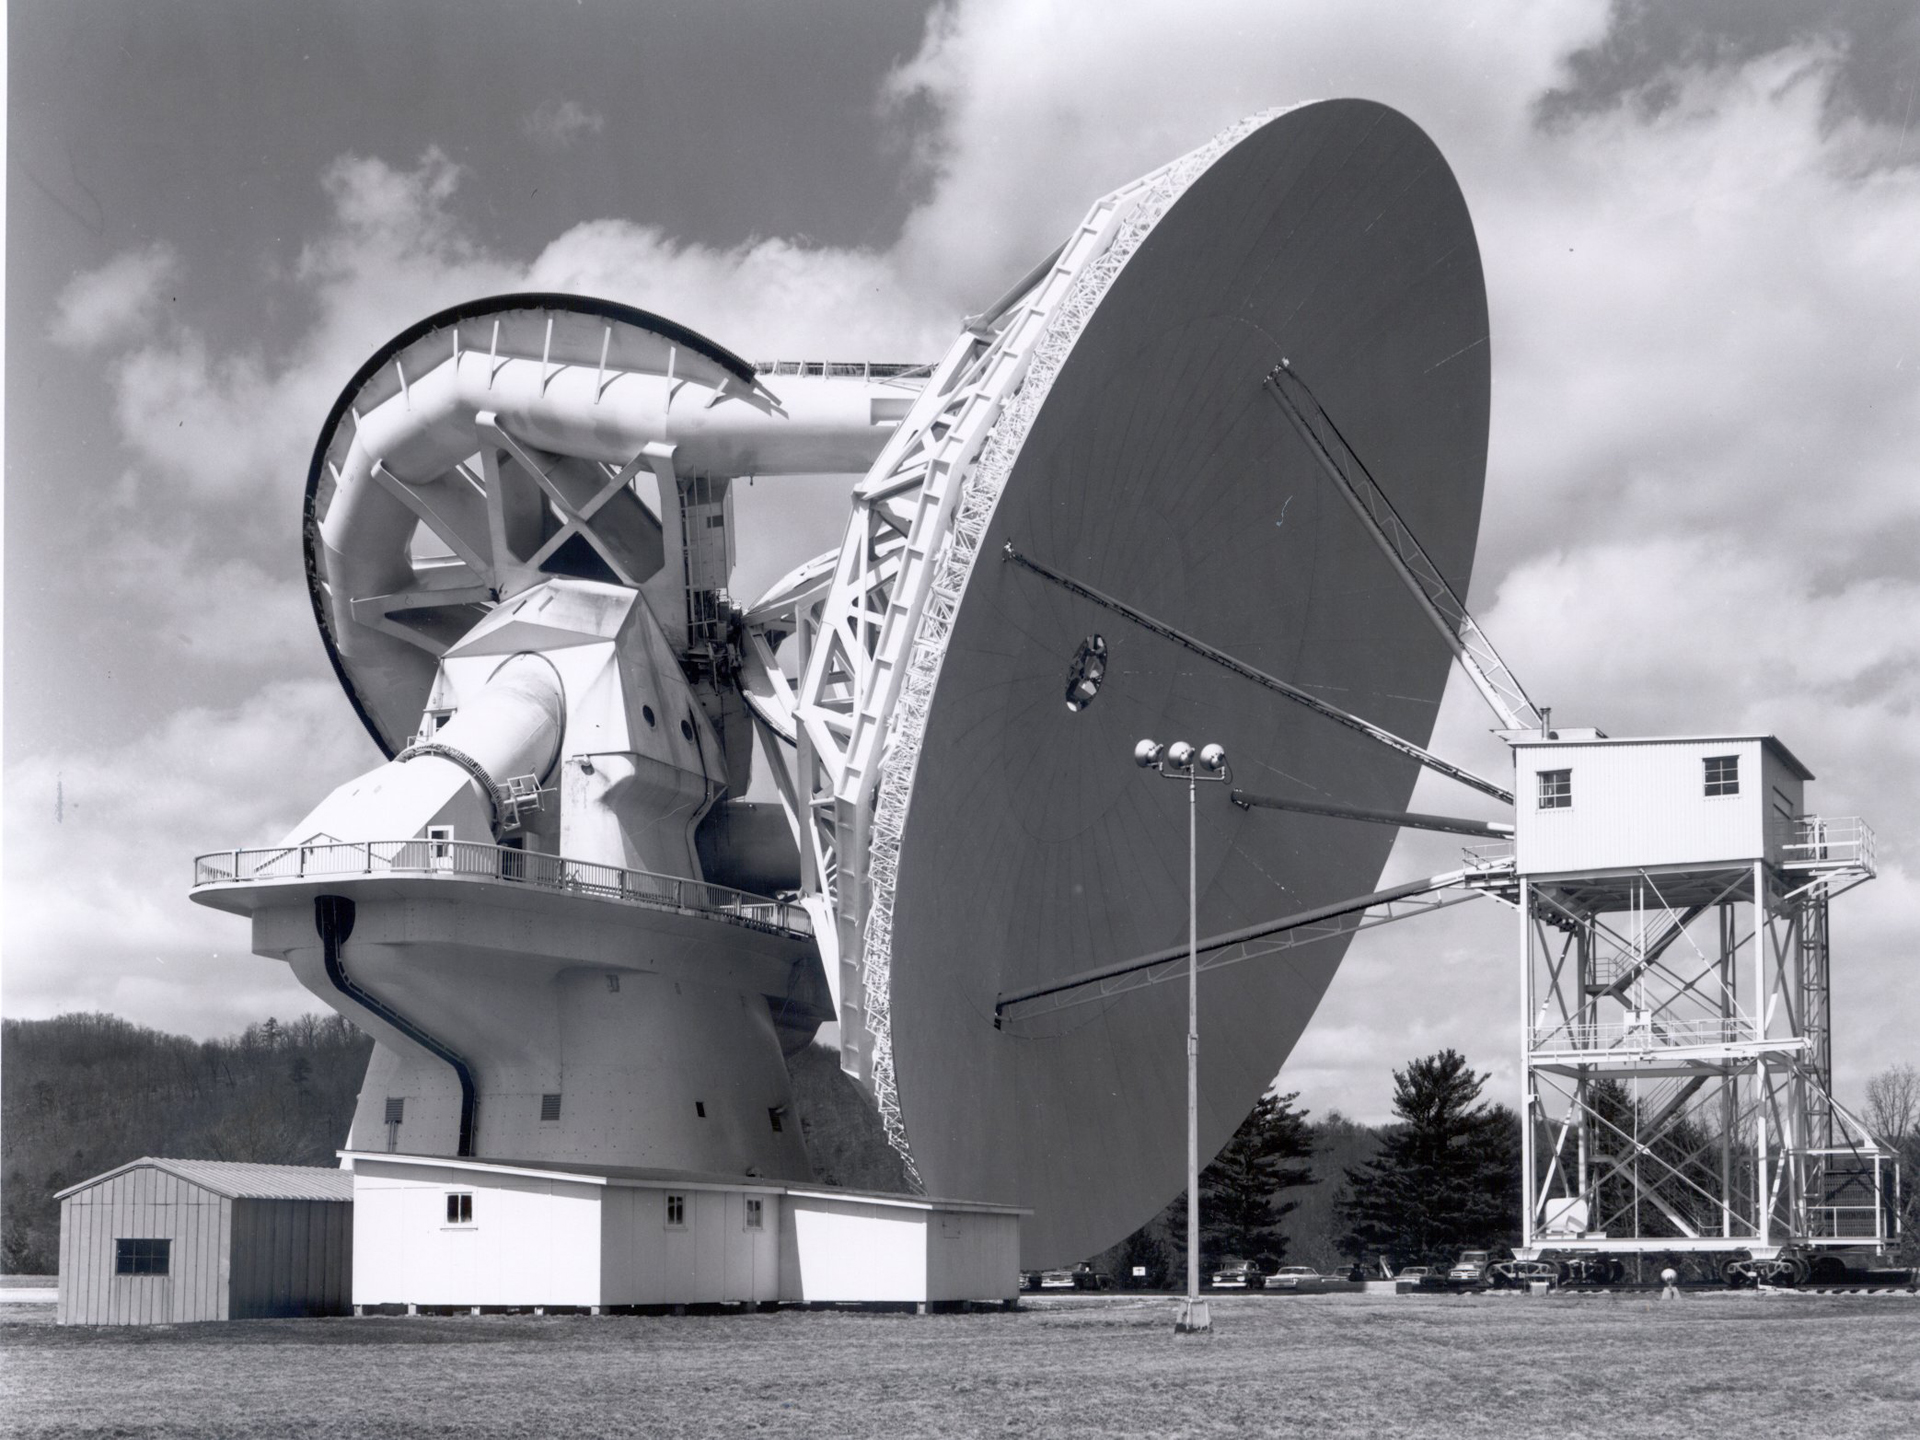

Coming Down to Earth

When the 200-foot tall dish telescope in Green Bank, West Virginia needed receiver maintenance, operators drove its 140-foot (43-meter) dish to within four feet of the ground. An engineering tower was winched up until the apex of the telescope was nestled inside. Then, in a protected space, the sensitive equipment was removed, replaced, and finely adjusted. These days, the 140-foot has not been using a receiver at its apex. Instead, a sophisticated second reflector sits here to bounce waves to receivers nestled in the hole in the center of the dish. The tower is still used to work on the apex.

Credit: NRAO/AUI/NSF